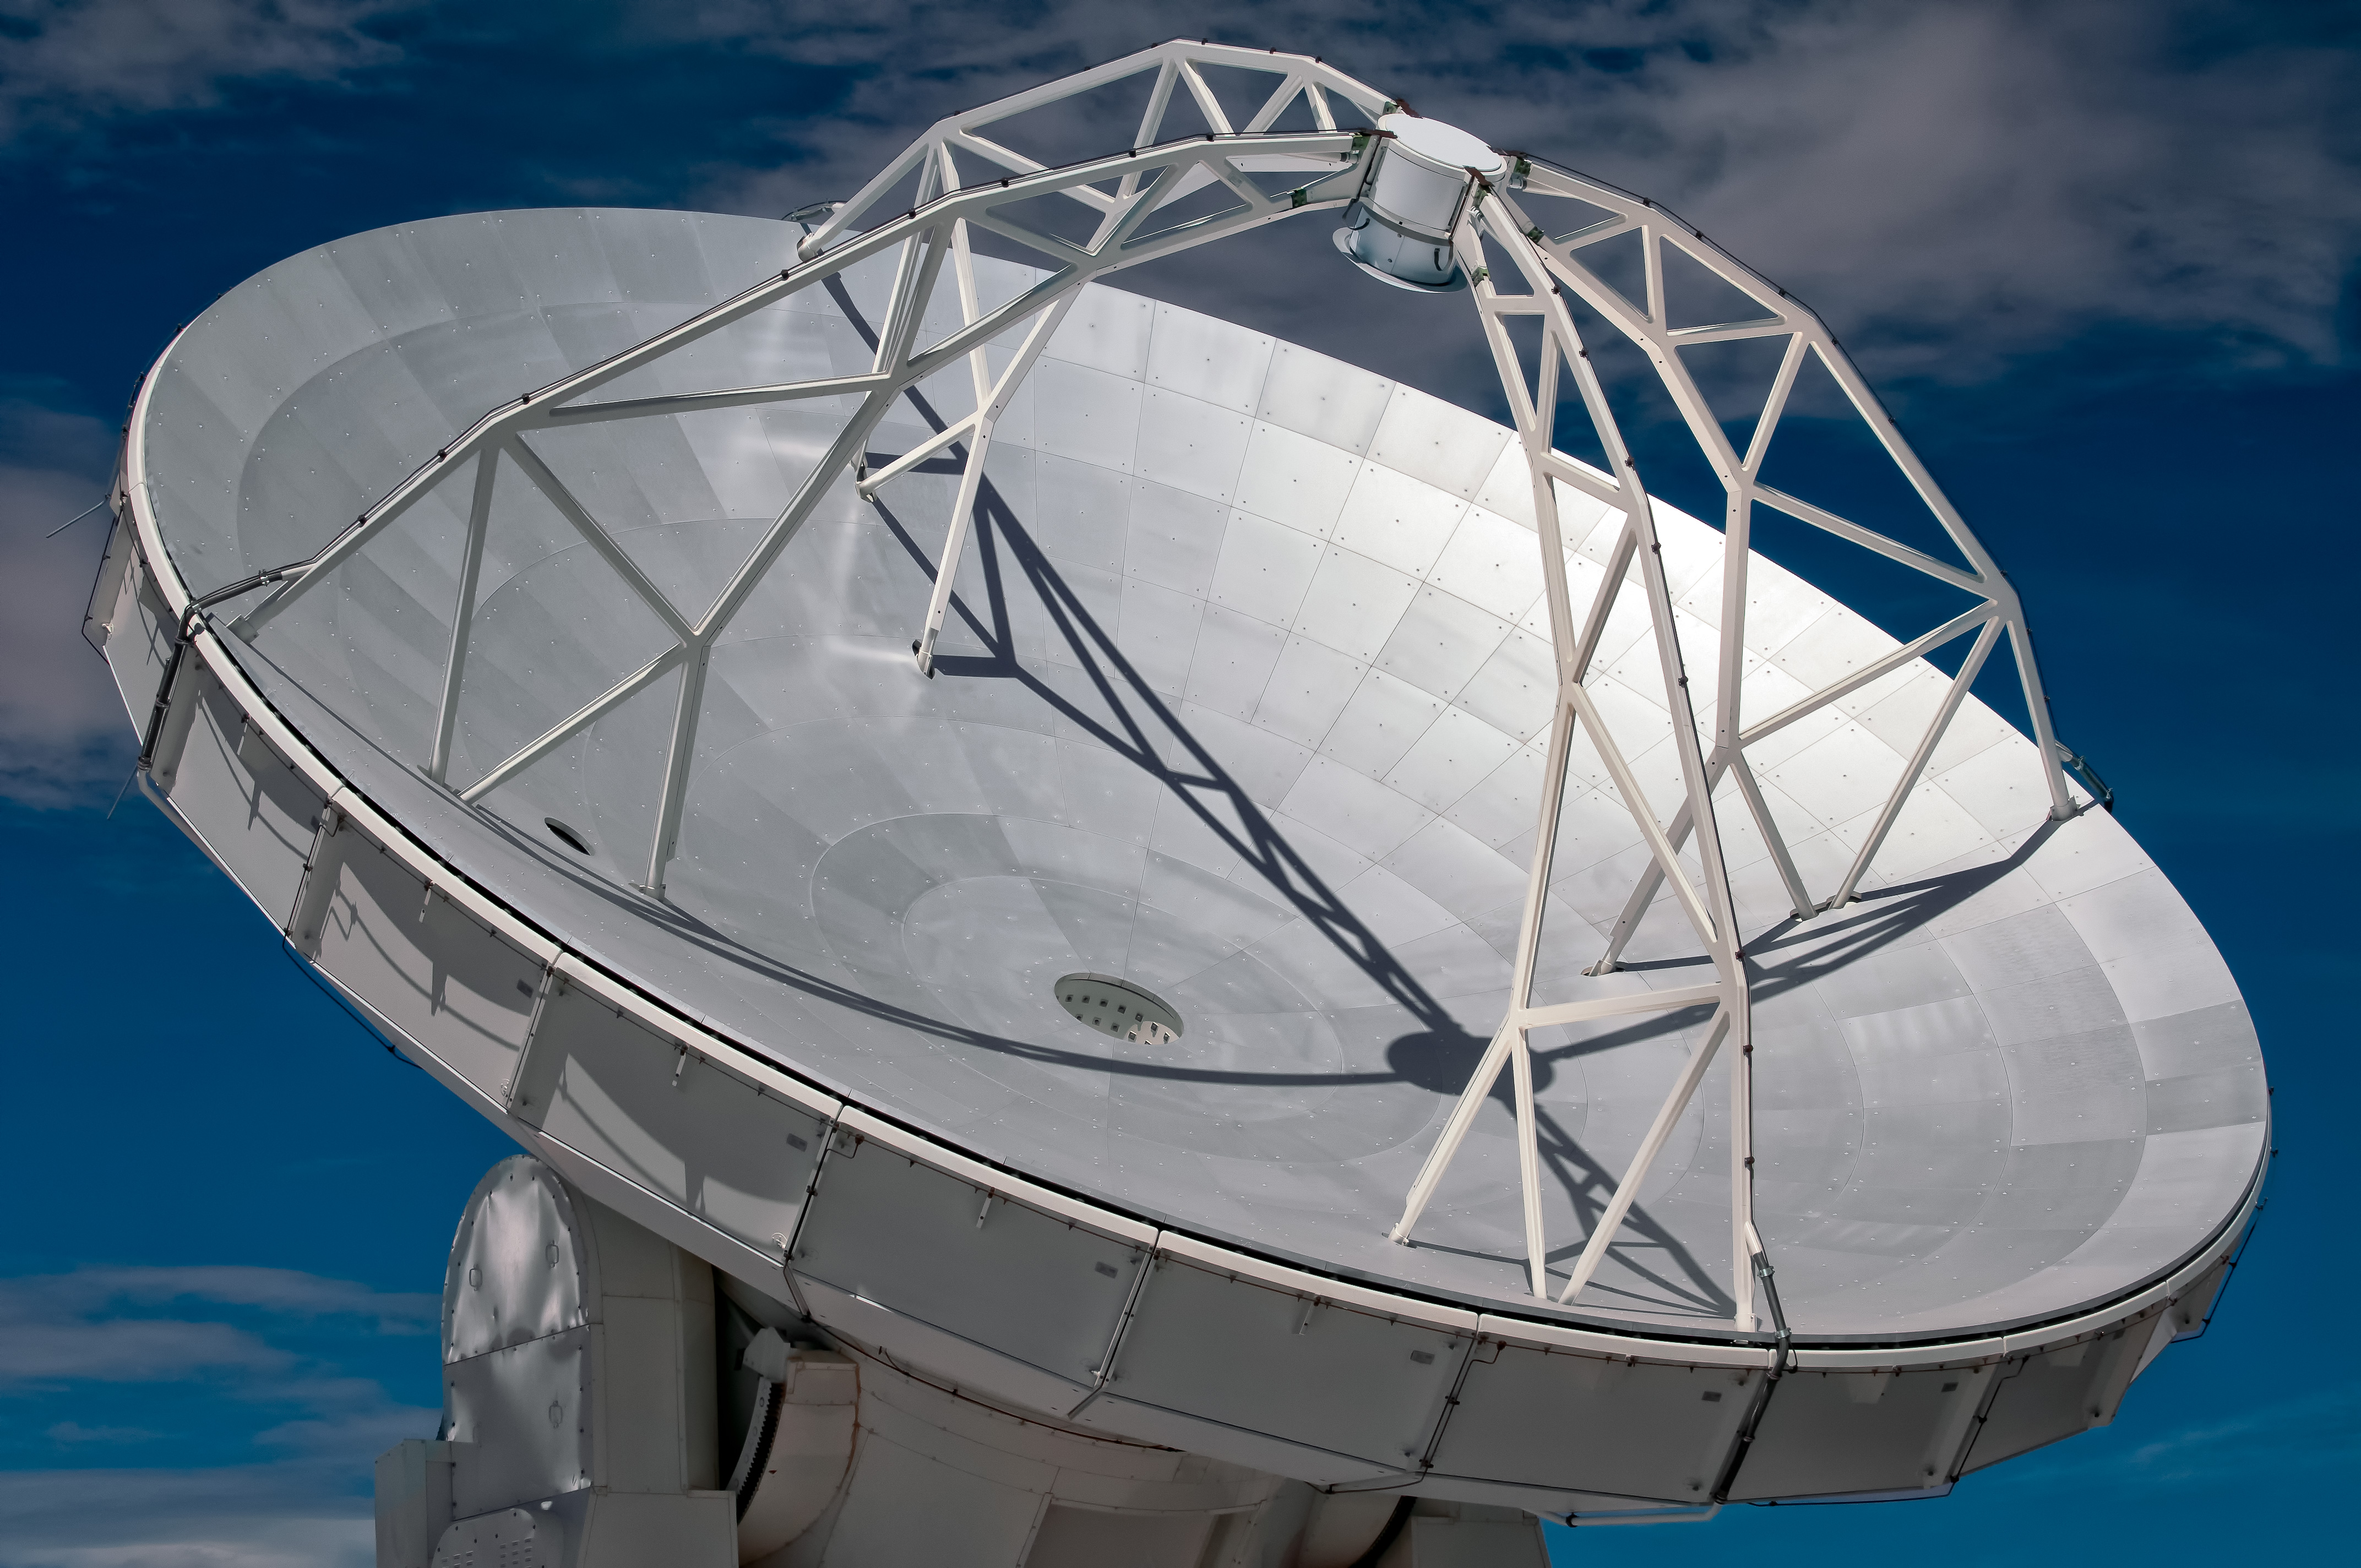

This image presents one of the ALMA antennas

This image presents one of the ALMA antennas in detail. Like most of ALMA’s dishes it has a diameter of 12 meters. Each dish plays the same role as the mirror of an optical telescope: it collects radiation coming from distant astronomical objects, and focuses it into a detector that measures the radiation.

Credit: ESO